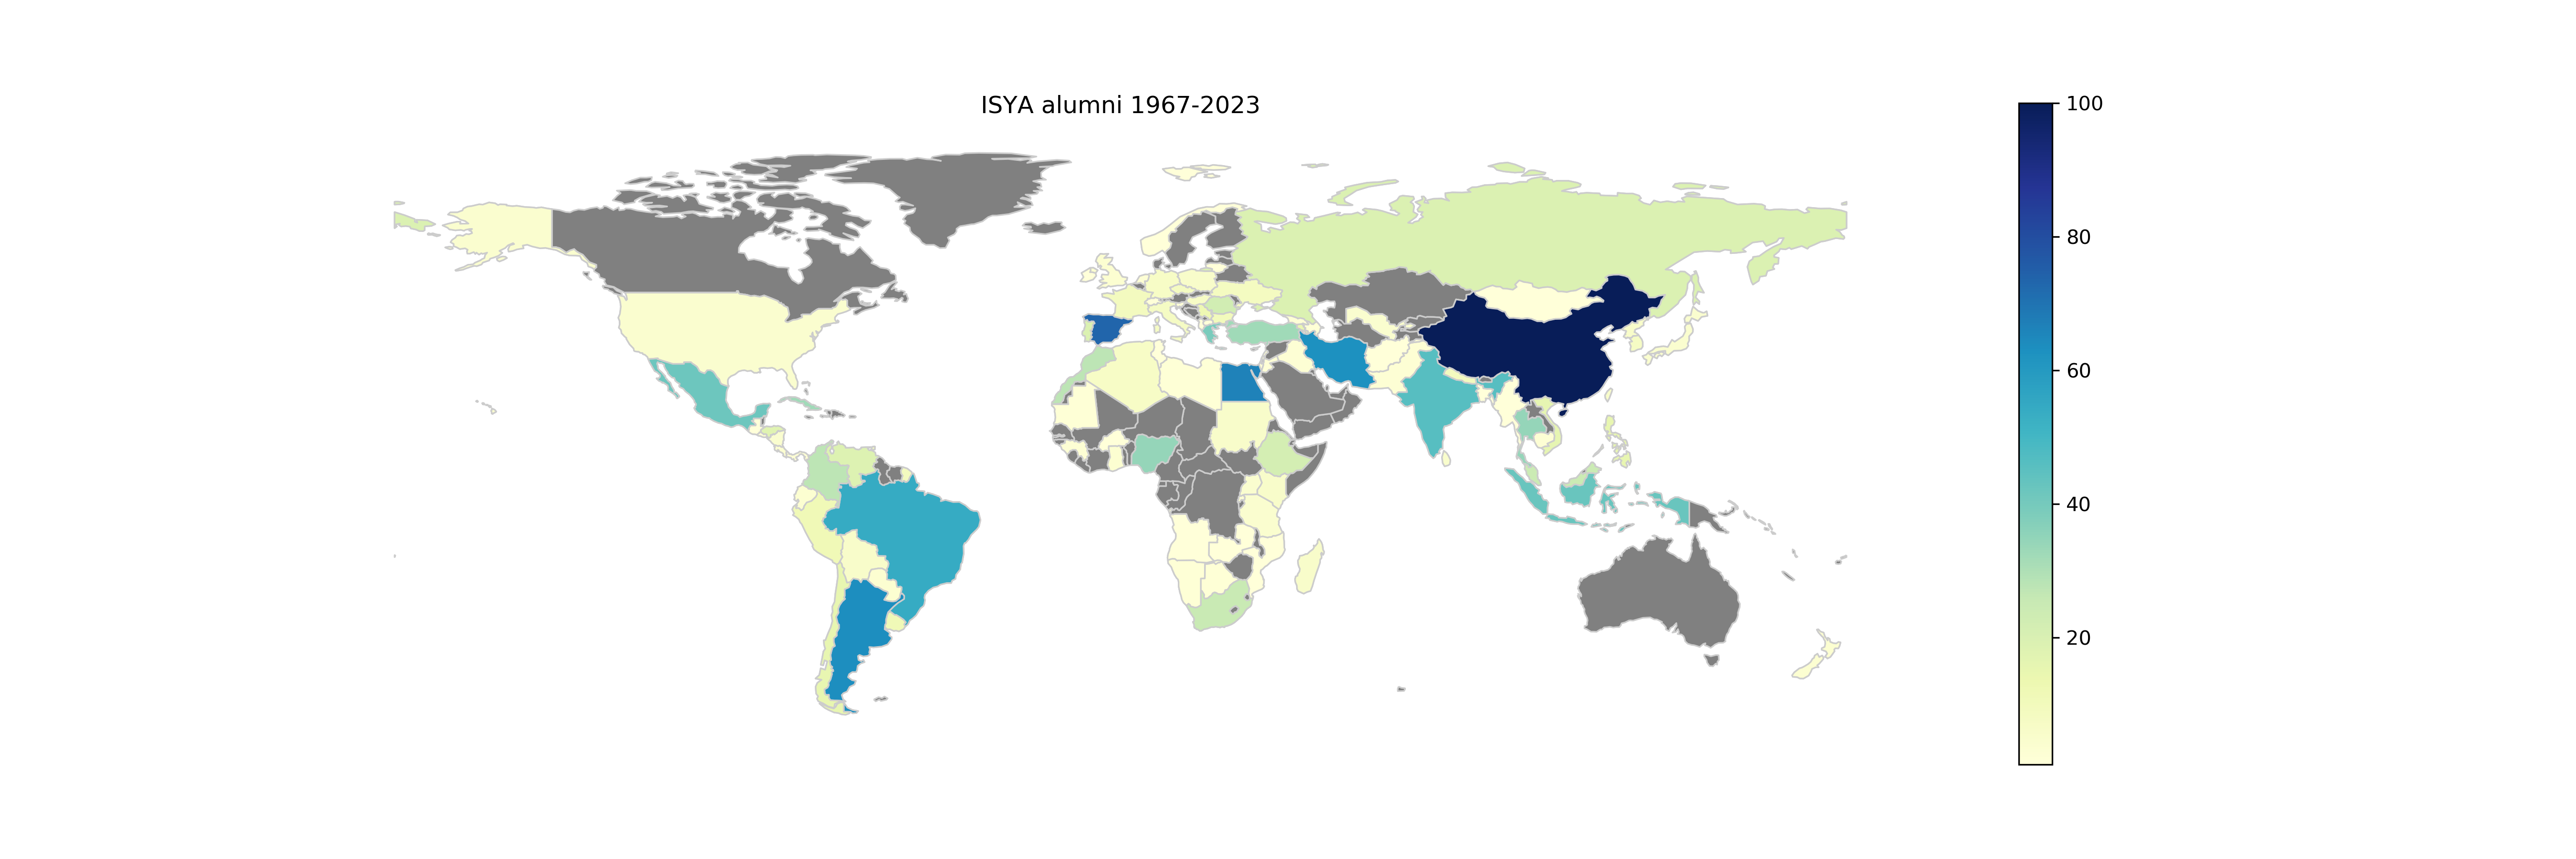

ISYA Students December 2023

ISYA Students 2023

Credit: IAU